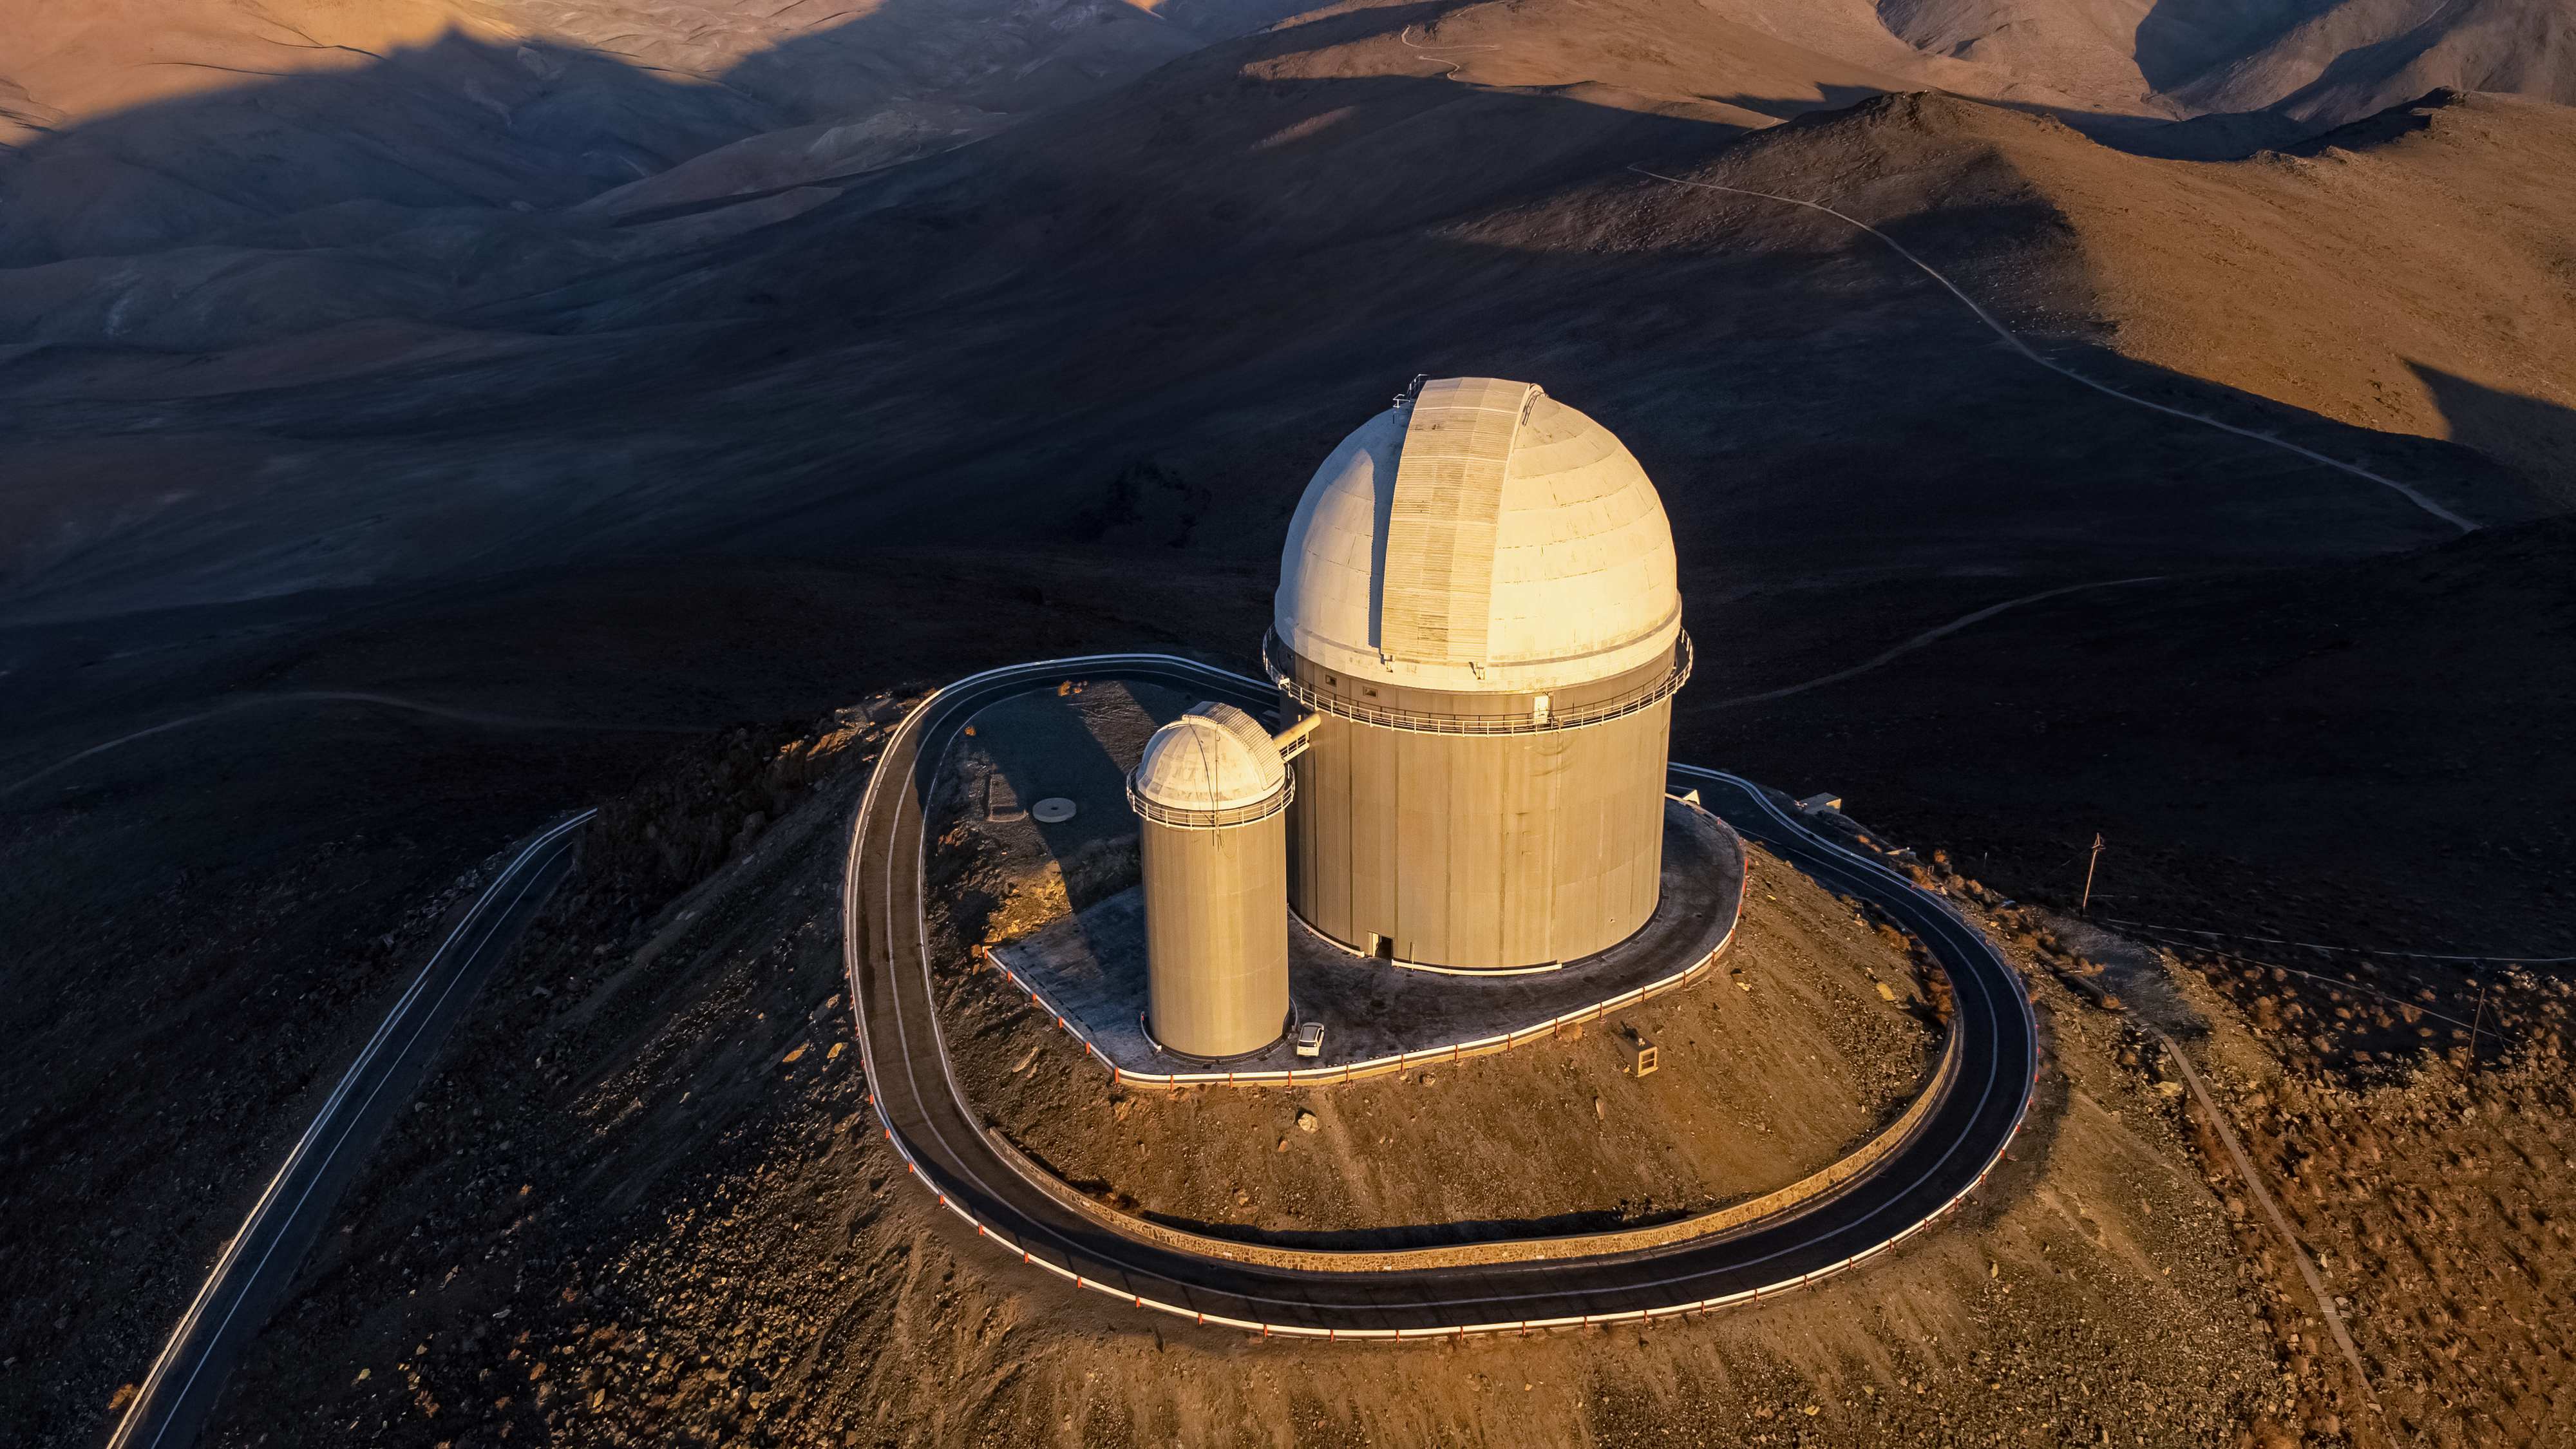

ESO's 3.6-metre telescope, home of planet hunters

The 3.6-metre telescope at ESO’s La Silla Observatory in Chile is home to one of the most successful planet-hunting instruments in the world, the High Accuracy Radial velocity Planet Searcher (HARPS). In mid-2022, a new instrument installed on the same telescope saw first light: the Near InfraRed Planet Searcher (NIRPS). NIRPS joins HARPS in the search for planets, with a focus on rocky worlds orbiting red dwarf stars.

Credit: Zdeněk Bardon (bardon.cz)/ESO